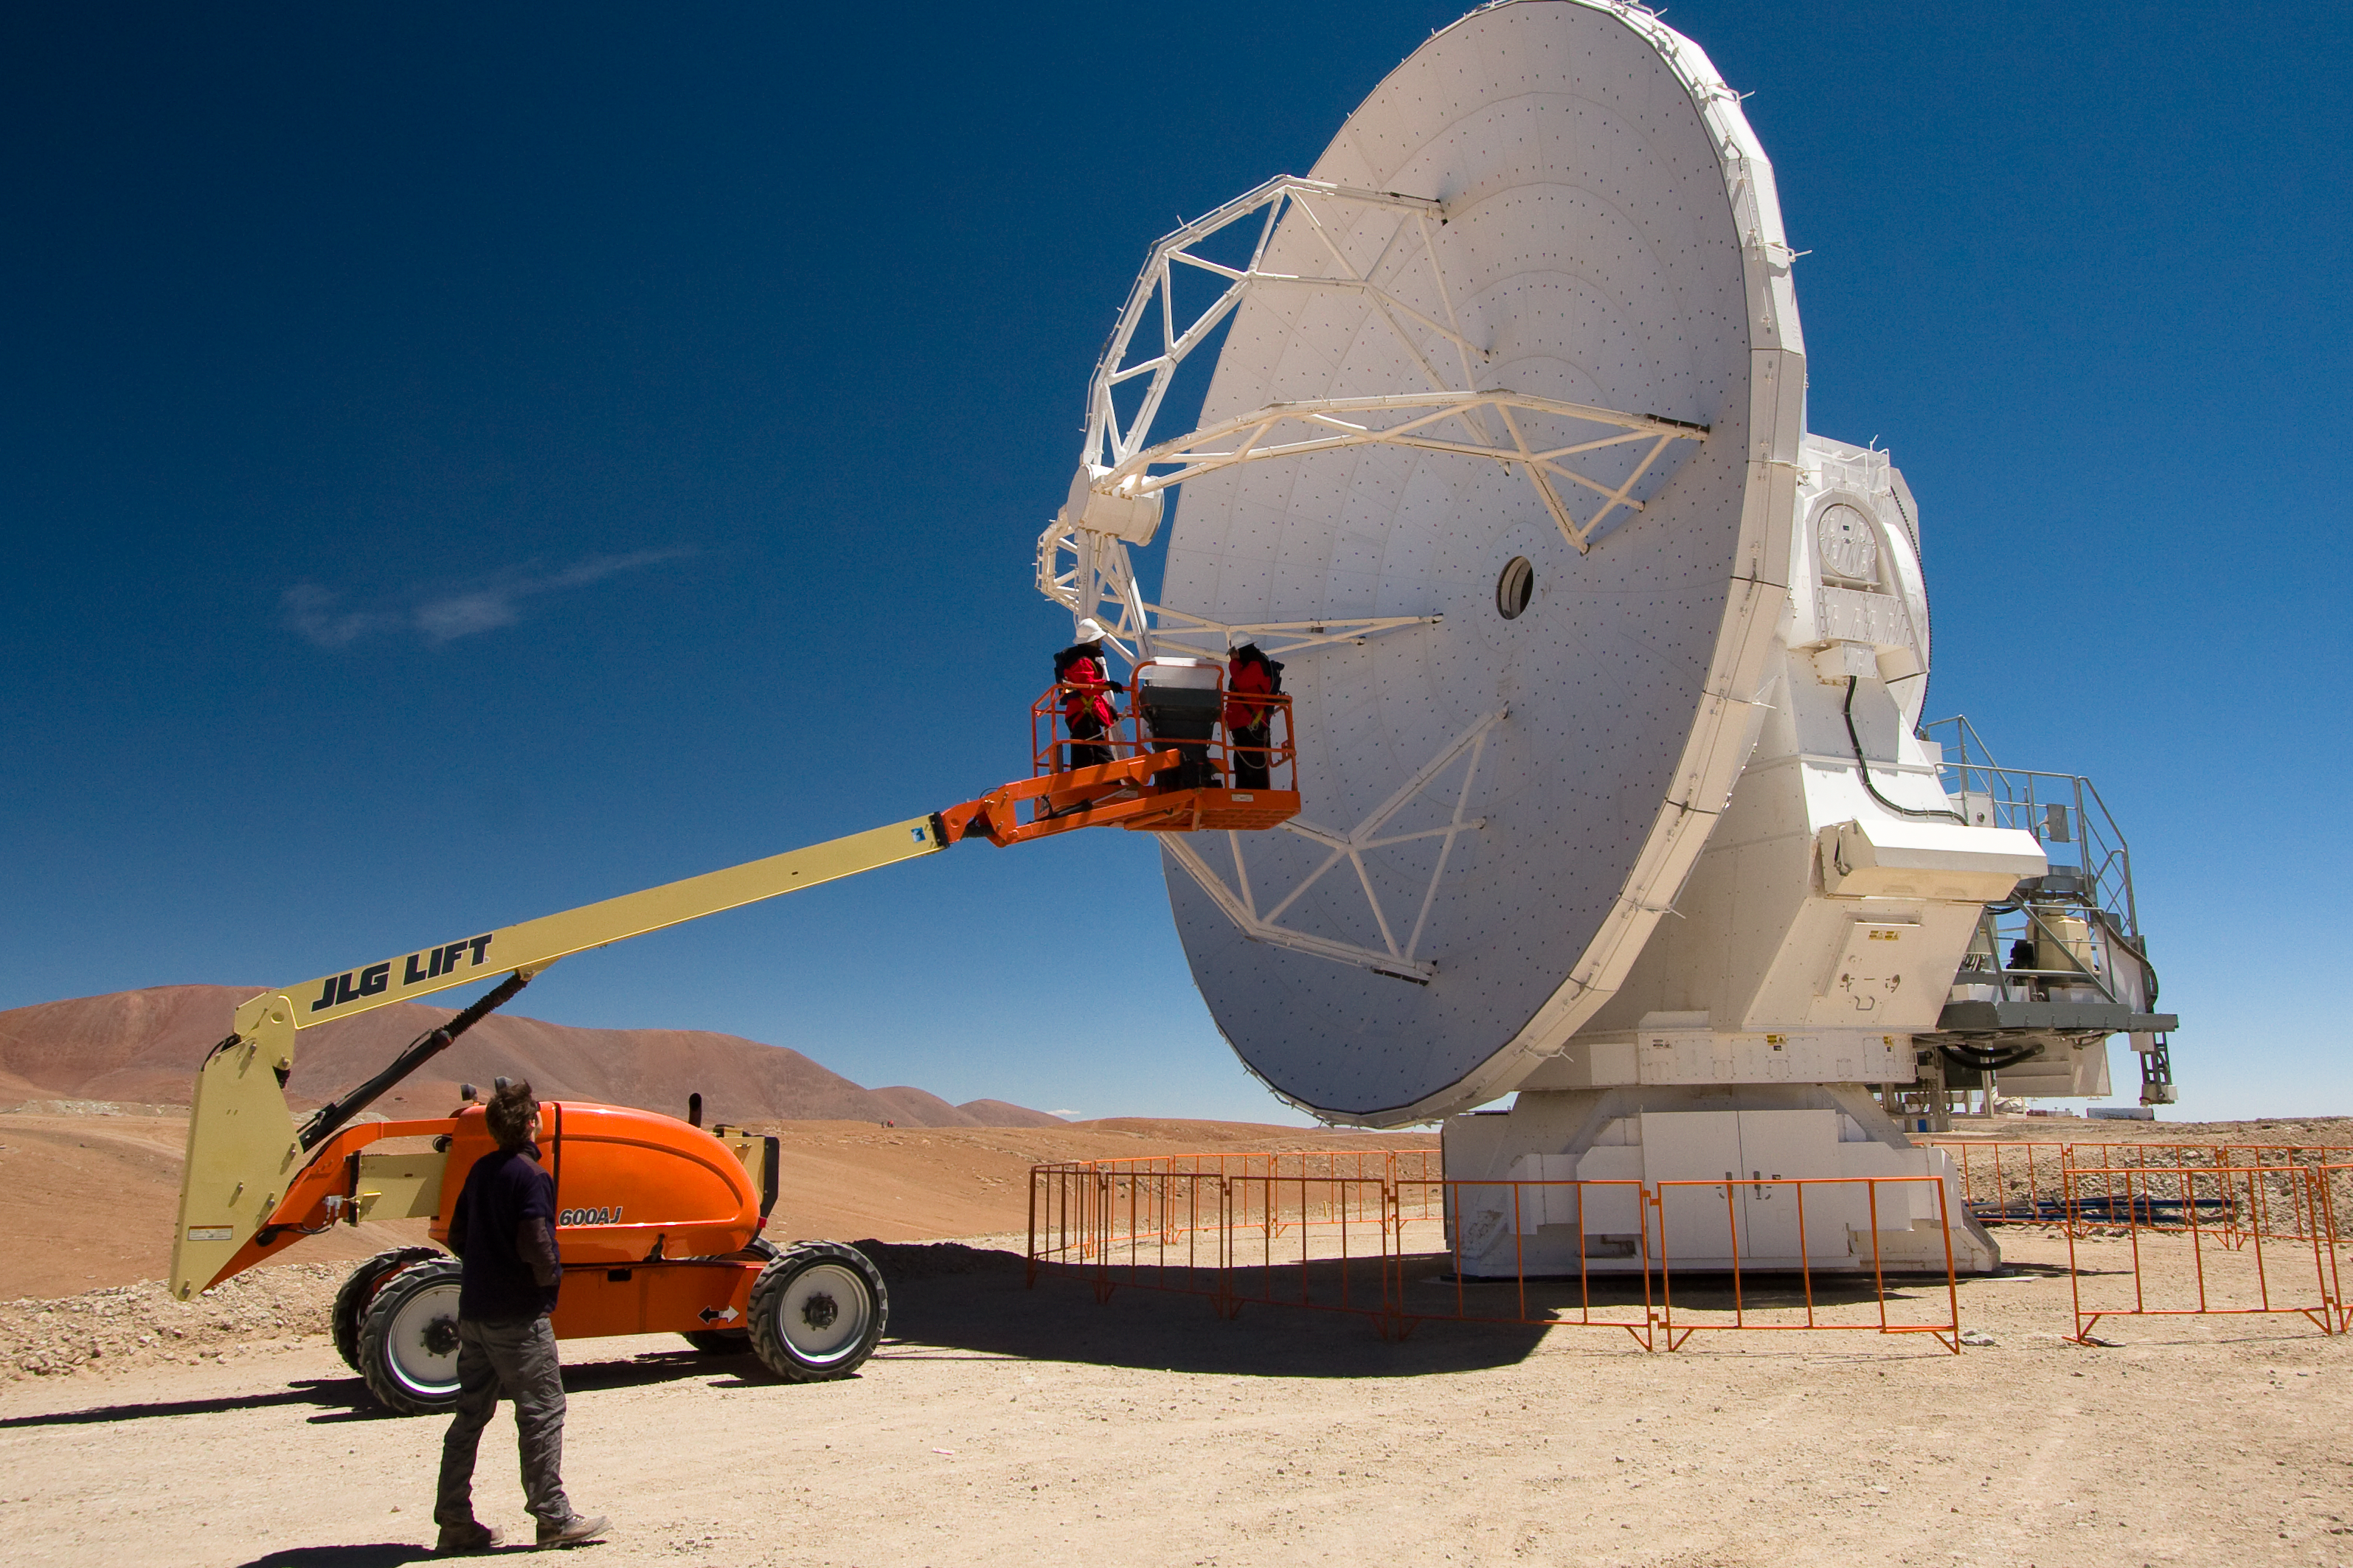

An ALMA antenna on the plateau of Chajnantor

One of the Atacama Large Millimeter/submillimeter Array (ALMA) antennas on the Chajnantor plain of the Chilean Andes, 5000 m above sea level. ALMA is the largest ground-based astronomy project in existence, and will be comprised of a giant array of 12-m submillimetre quality antennas, with baselines of several kilometres. An additional, compact array of 7-m and 12-m antennas will complement the main array. Construction of ALMA started in 2003 and will be completed in 2012. The ALMA project is an international collaboration between Europe, East Asia and North America in cooperation with the Republic of Chile.

Credit: H. Sommer/ALMA (ESO/NAOJ/NRAO)